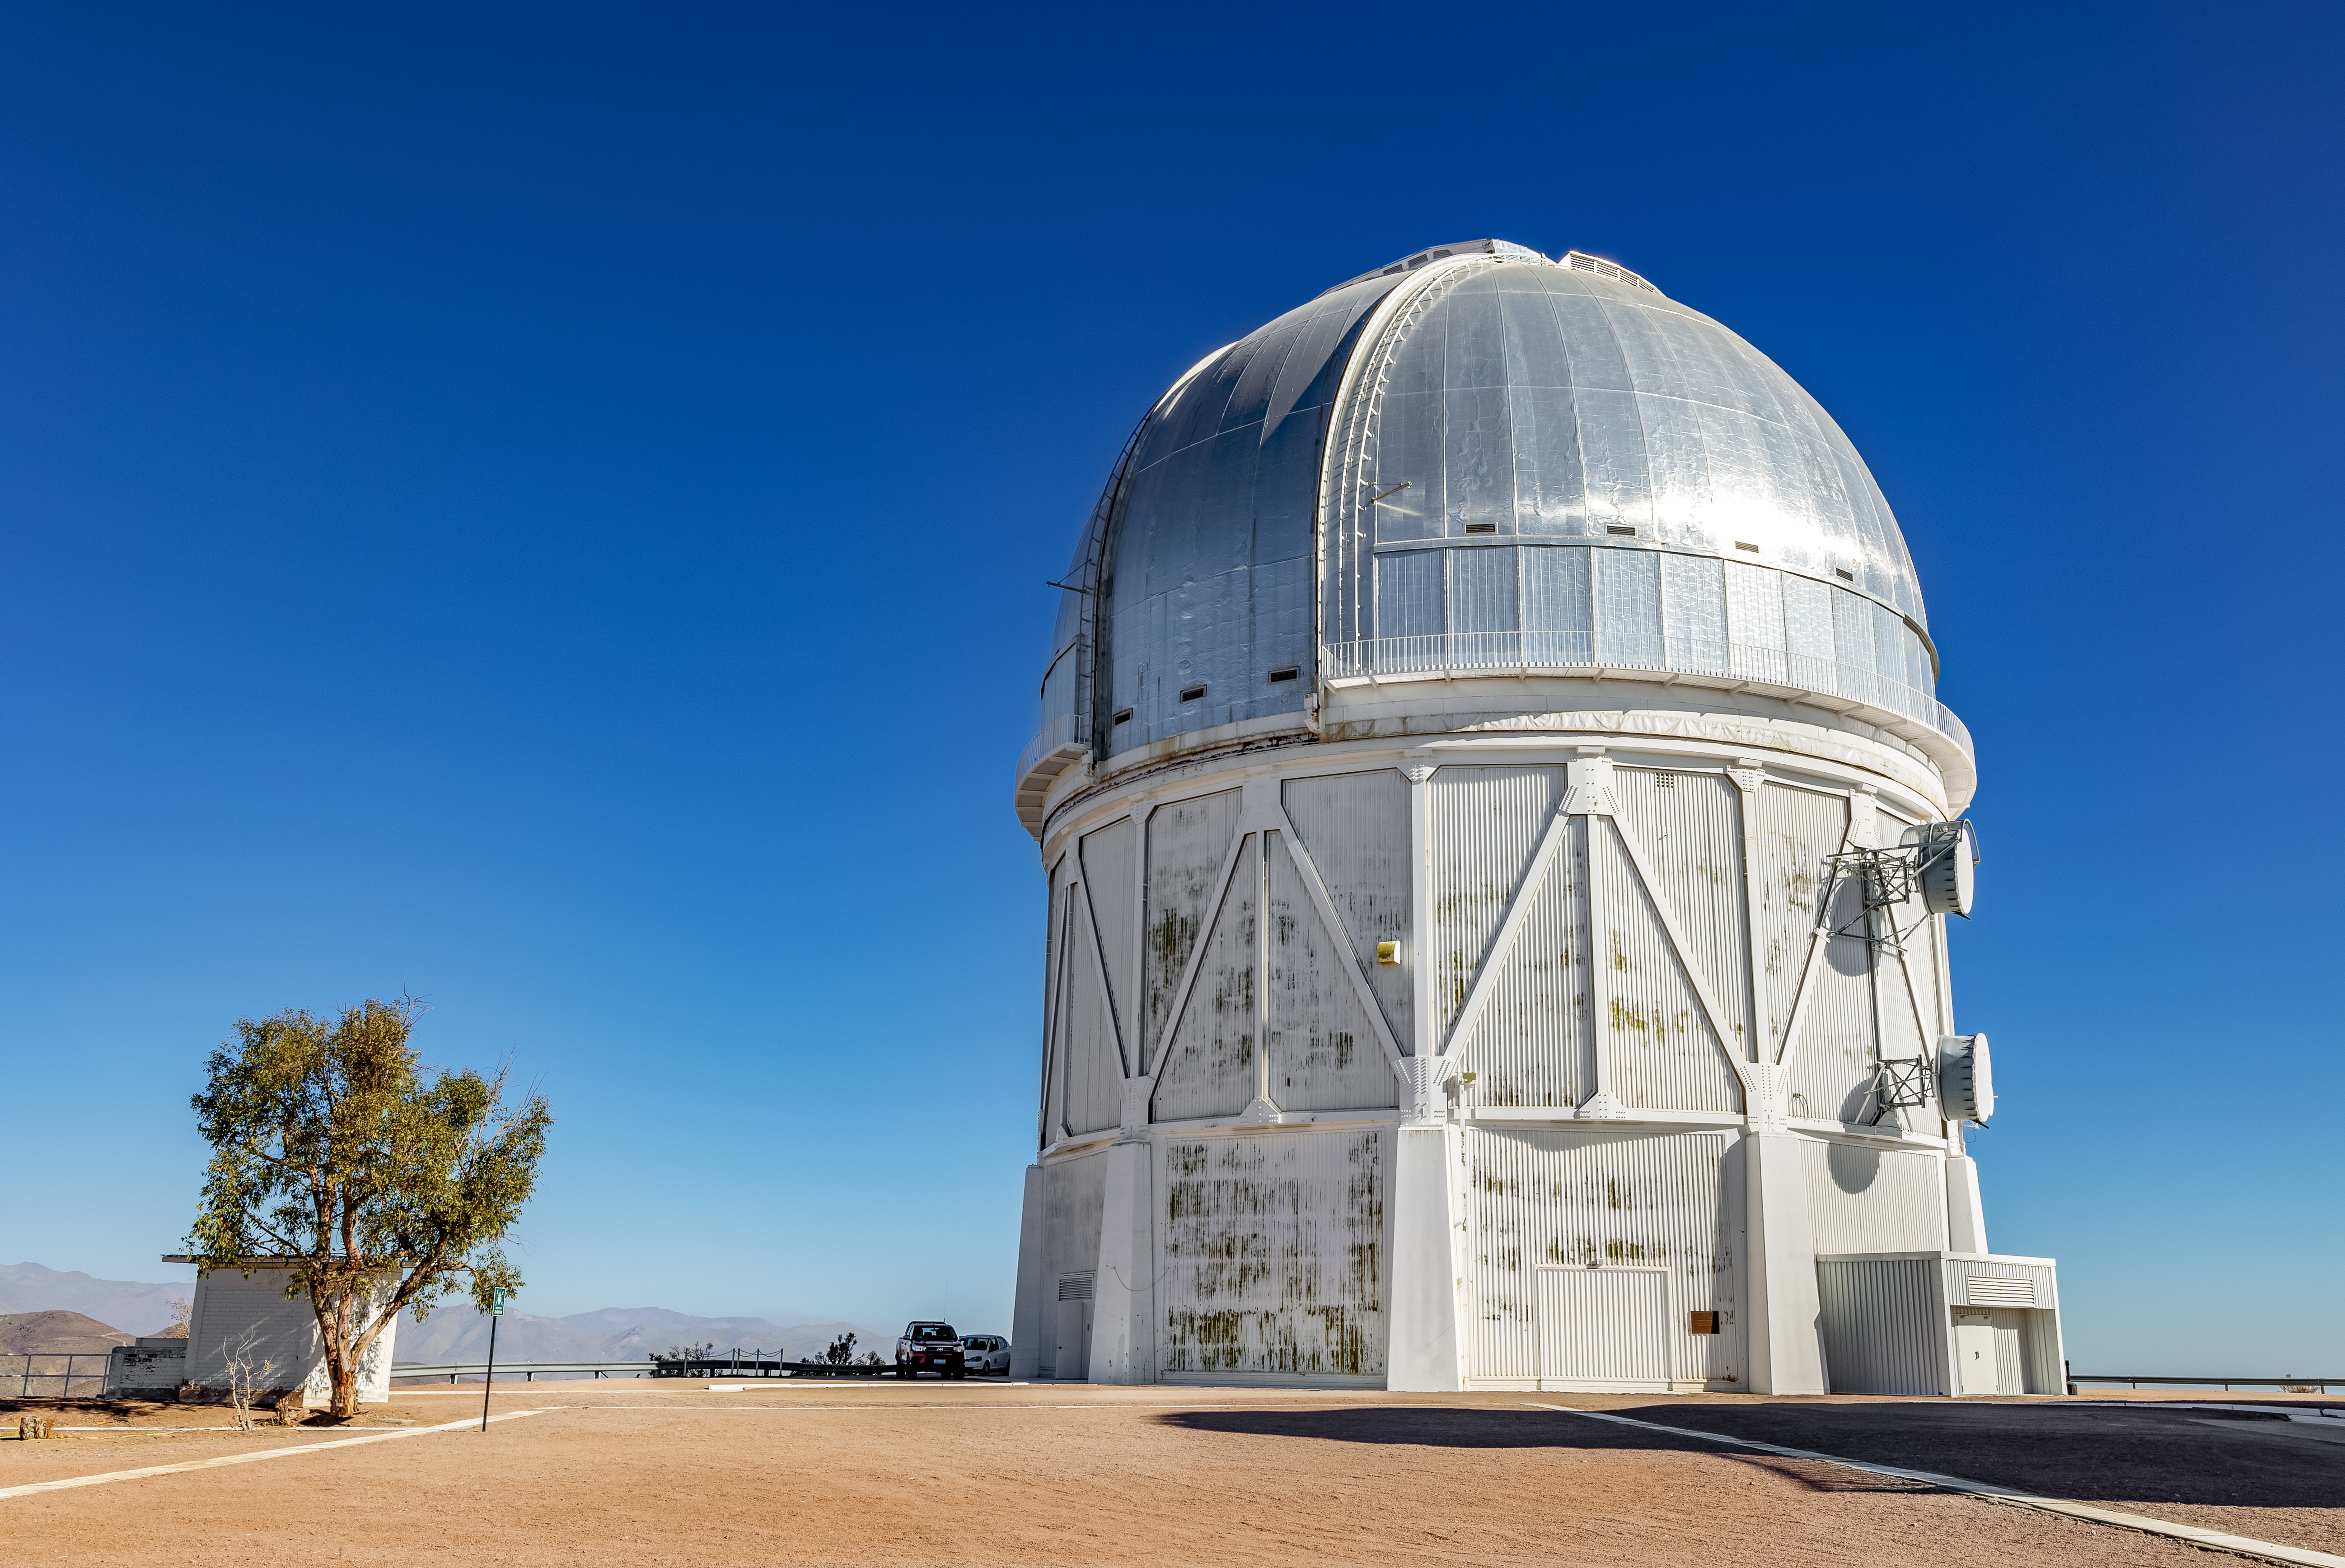

Blanco Telescope at CTIO

View of the Víctor M. Blanco 4-meter Telescope at CTIO.

Credit: CTIO/NOIRLab/NSF/AURA/ T. Slovinský